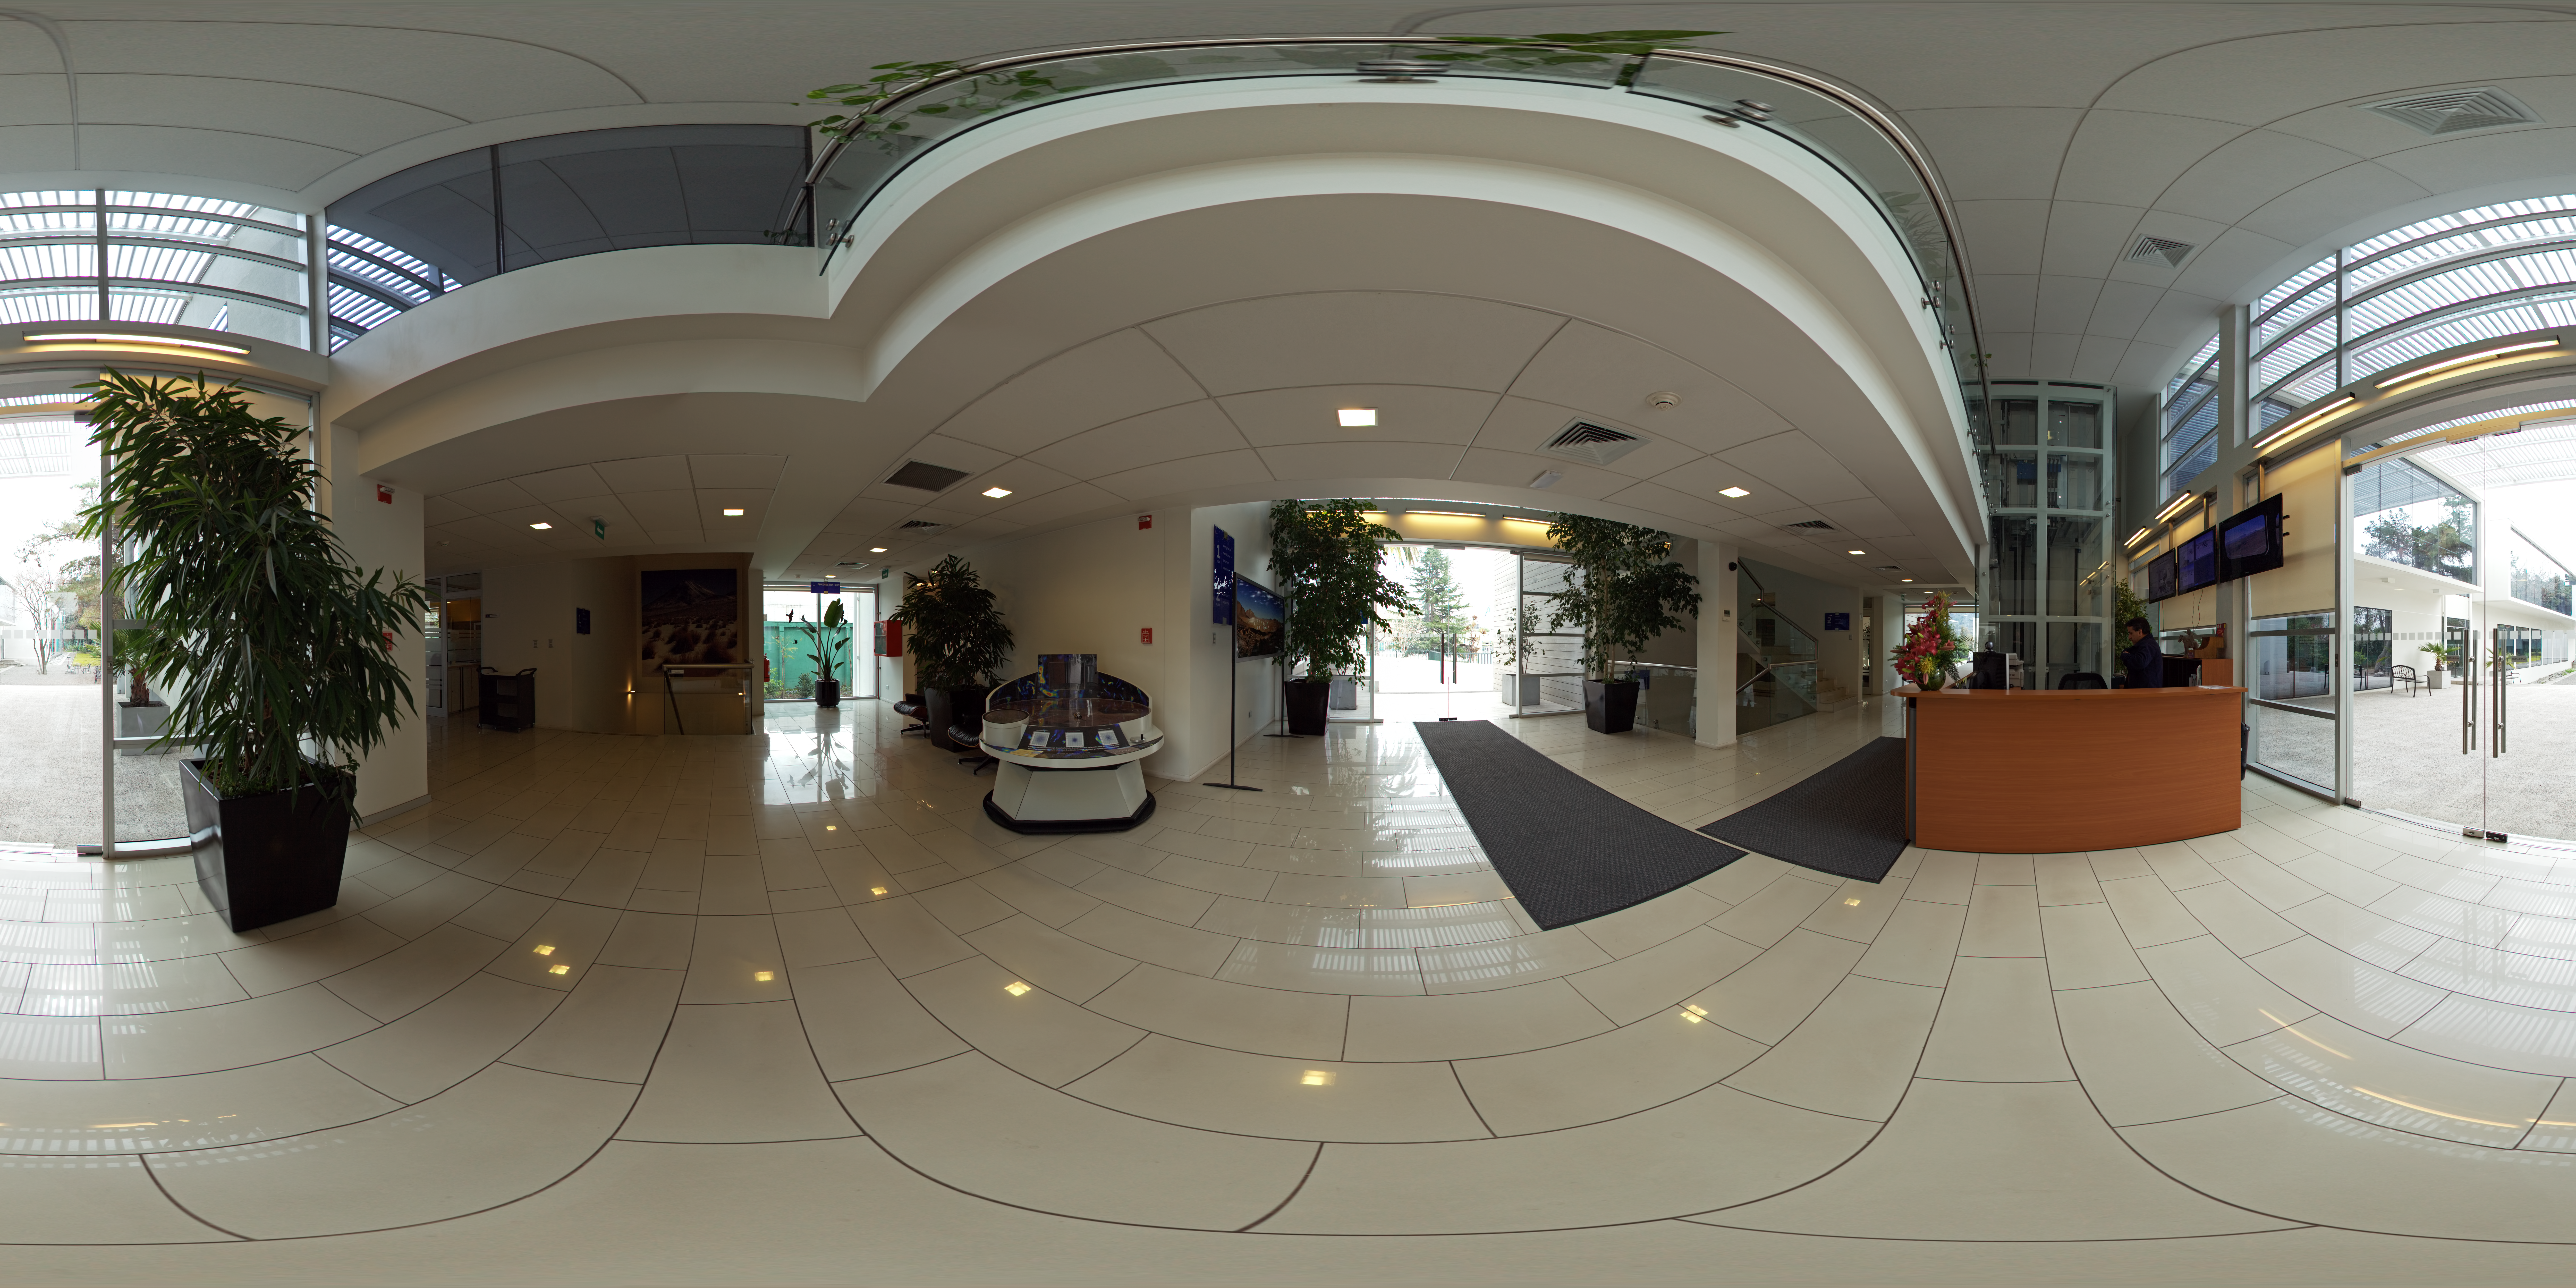

ALMA Santiago Central Office building

A 360 degree panorama of the entrance area of the ALMA Santiago Central Office building.

Credit: ESO